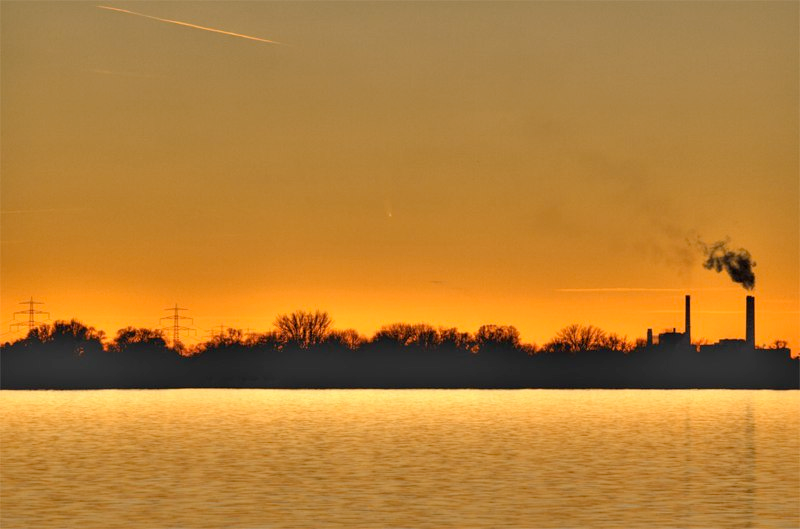

Comet McNaught

Images collected by ESO staff of the very bright comet McNaught that was visible in Europe early January 2007 and is presently visible from the Southern Hemisphere.

Credit: ESO